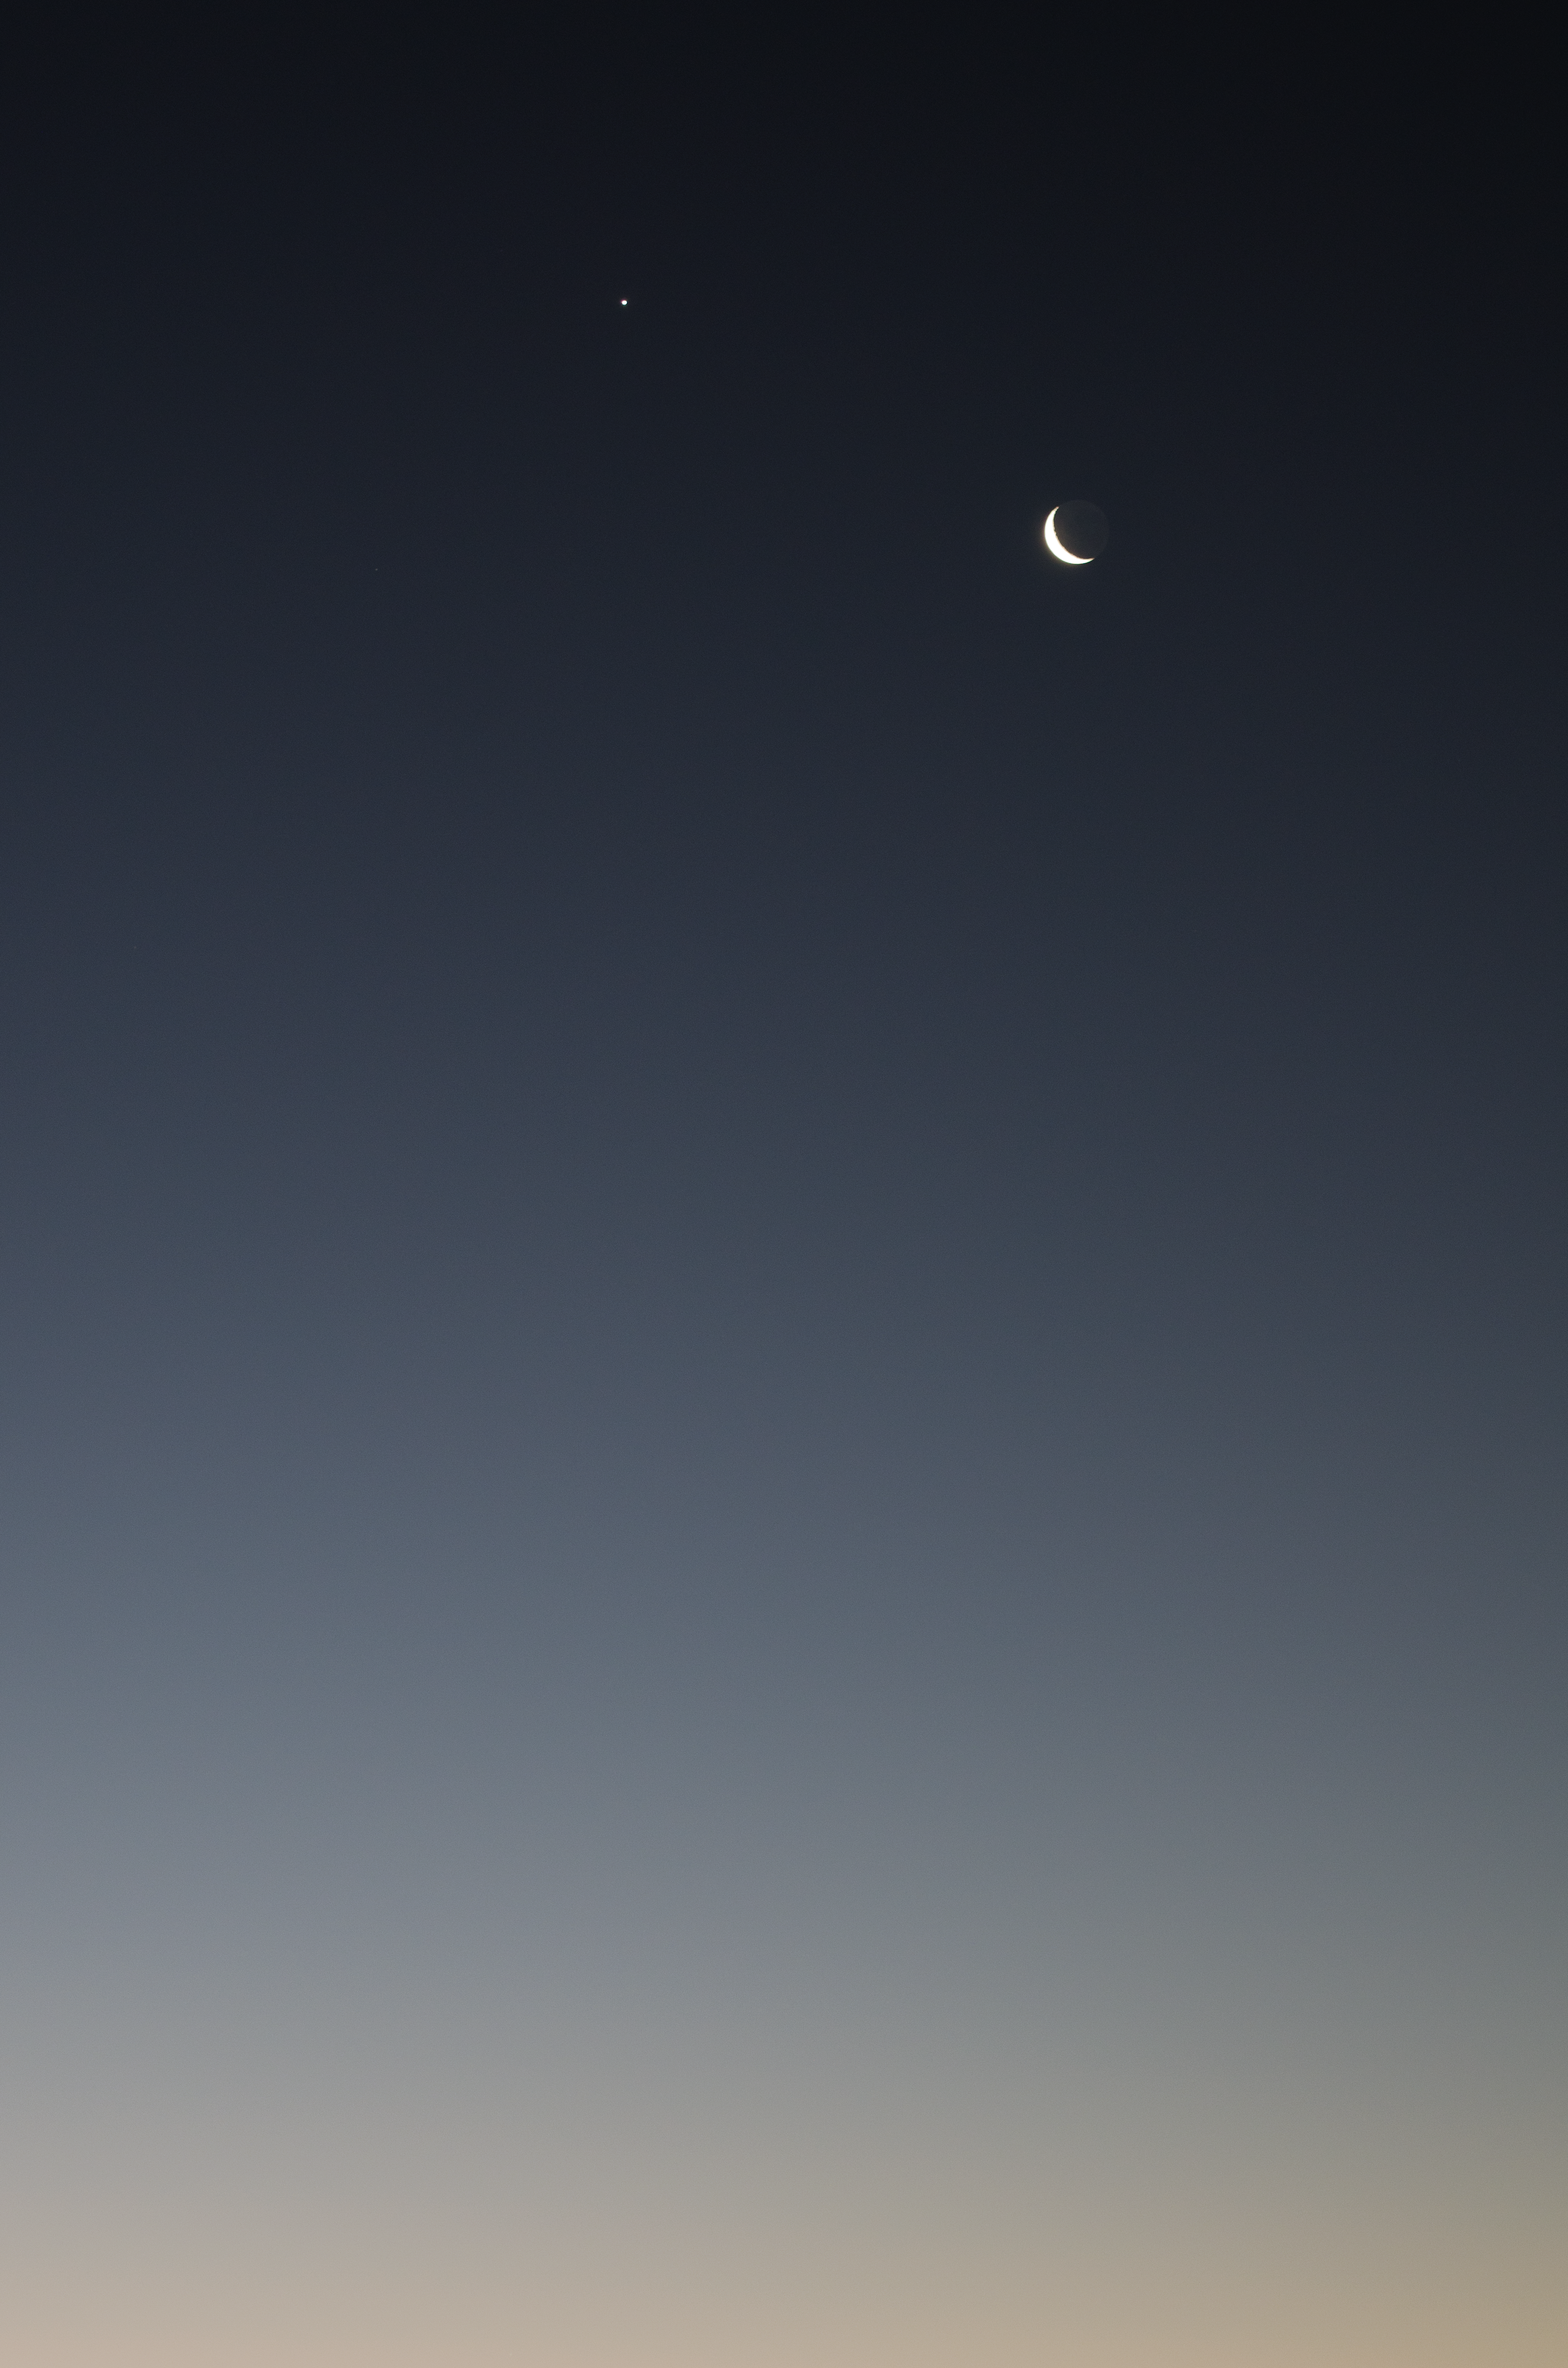

Crescent Moon

Image of the crescent phase of the Moon in twilight, taken by Gabriel Brammer, one of the ESO Photo Ambassadors.

Credit: ESO/G. Brammer